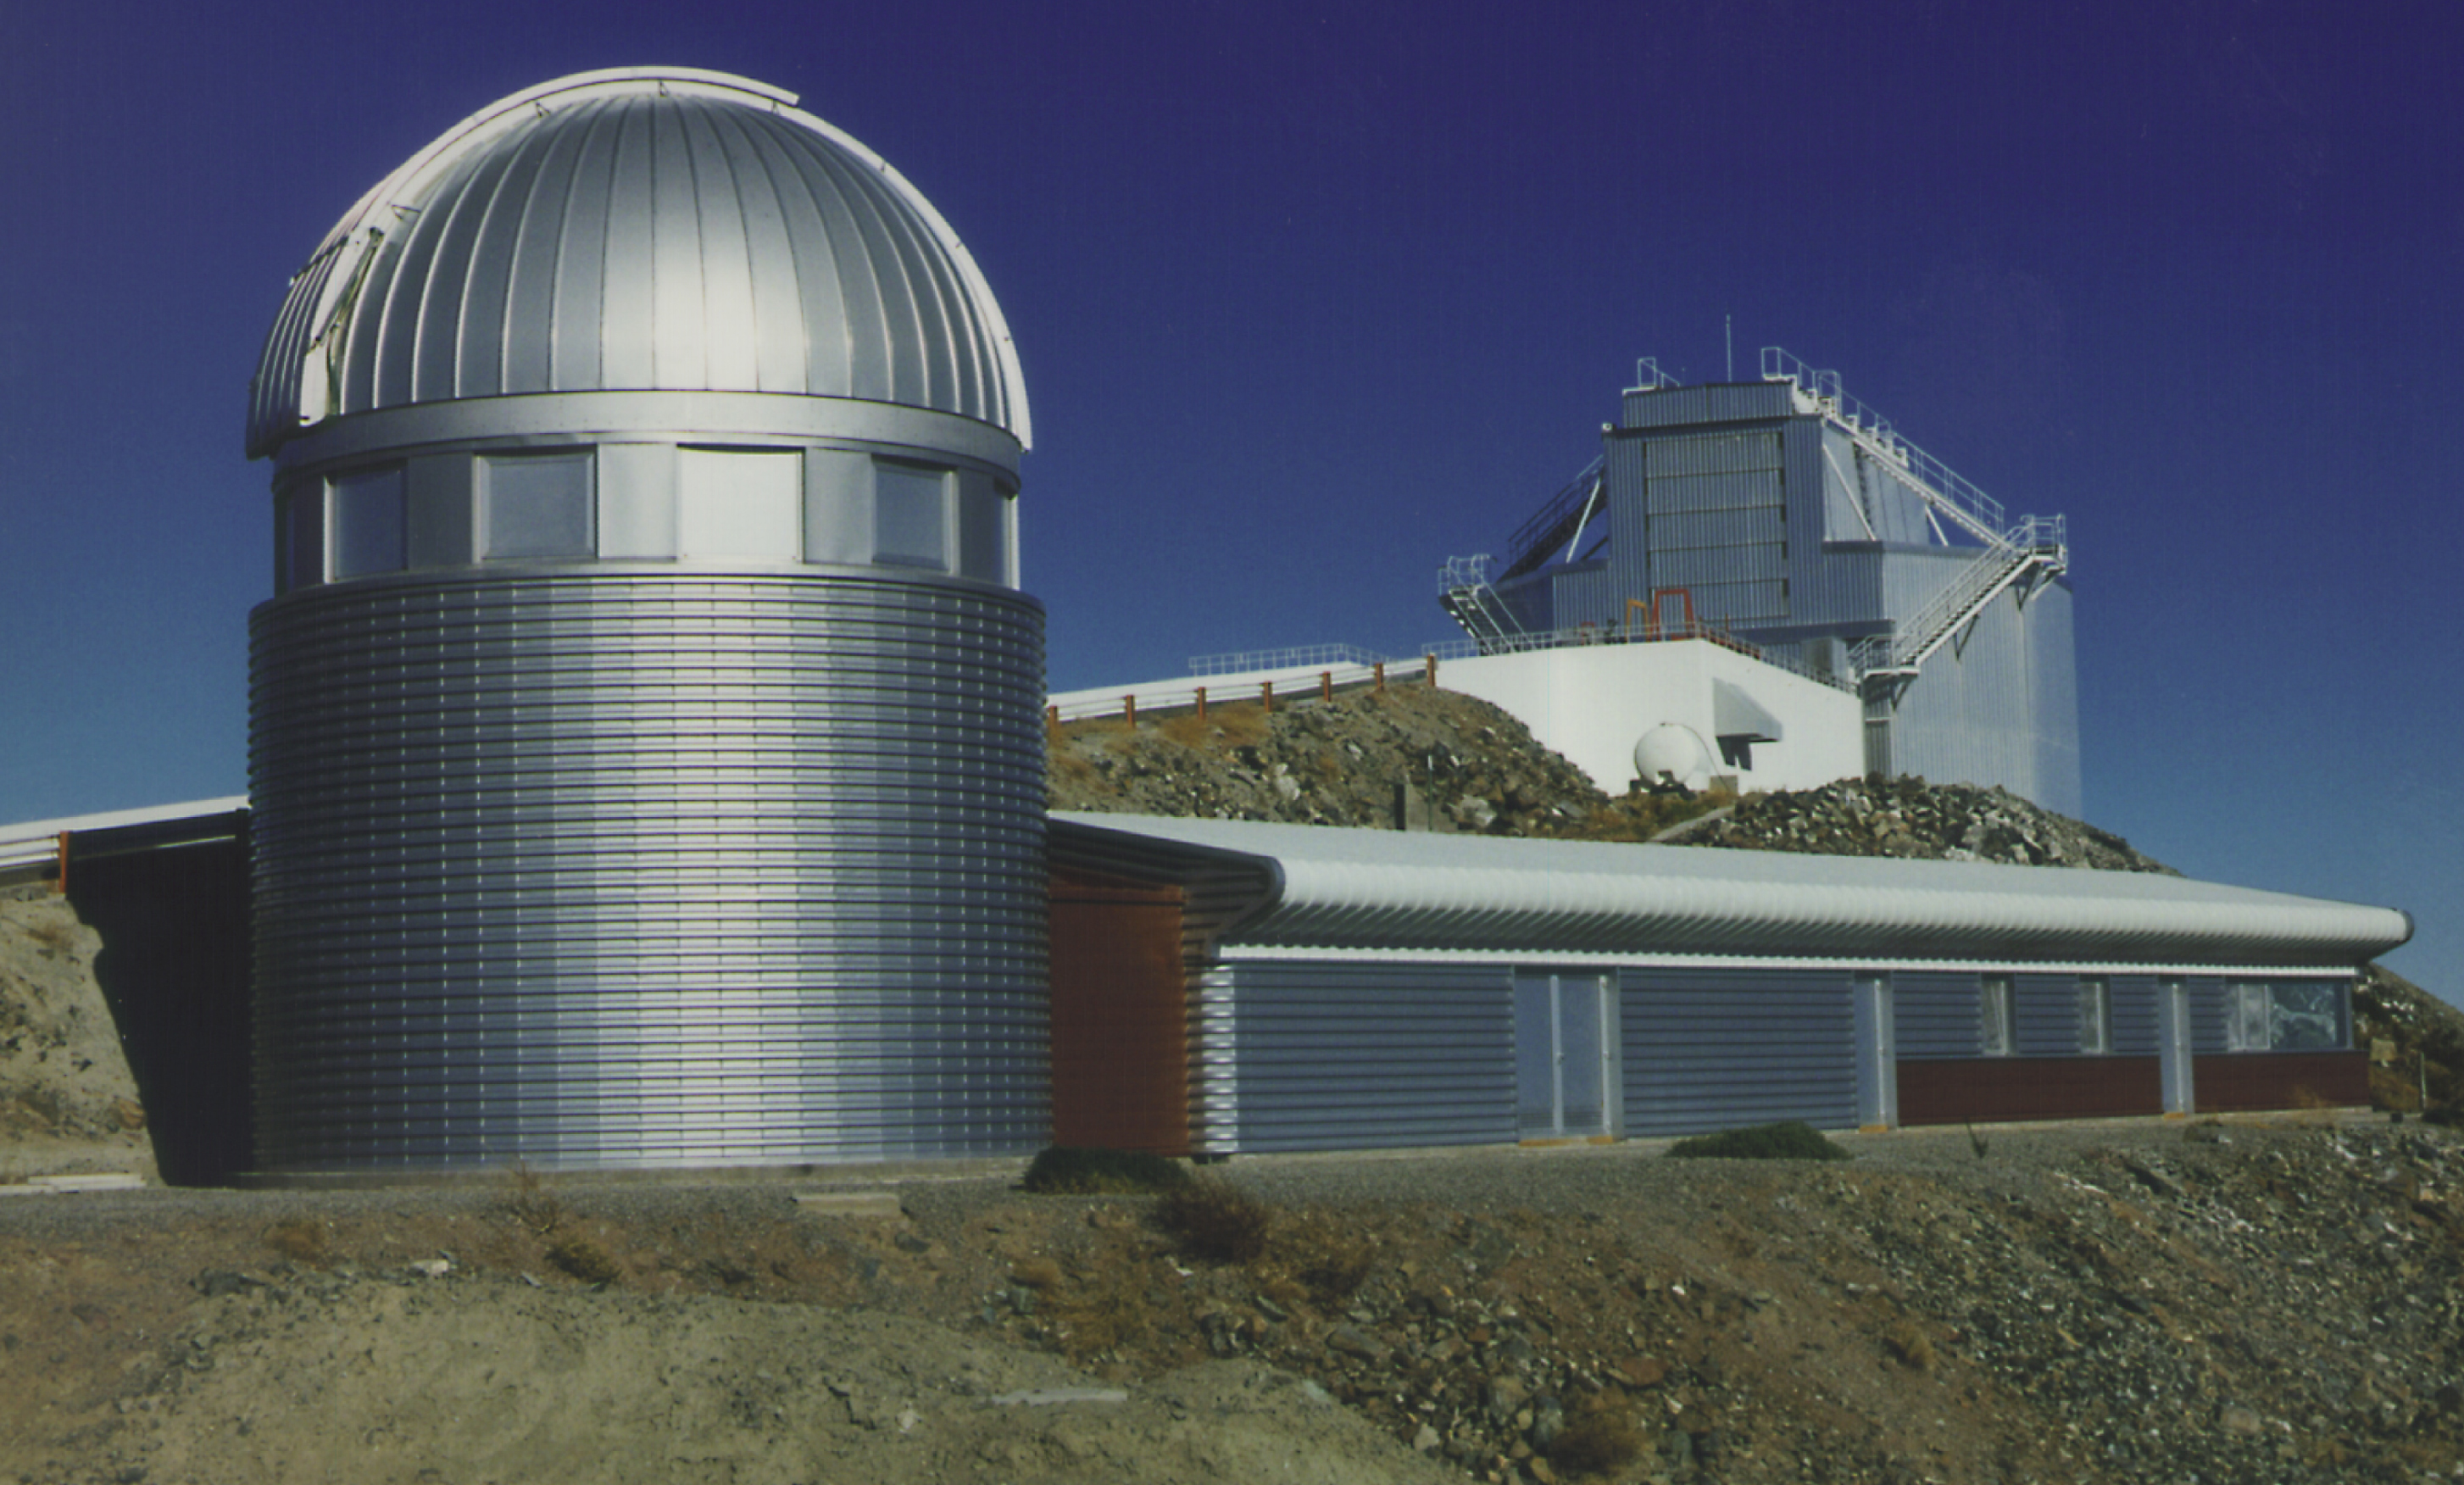

Dome of the Swiss 1.2-metre Leonhard Euler Telescope at La Silla

A view of the dome with the Swiss 1.2-metre Leonhard Euler Telescope at the ESO La Silla Observatory.

Credit: ESO